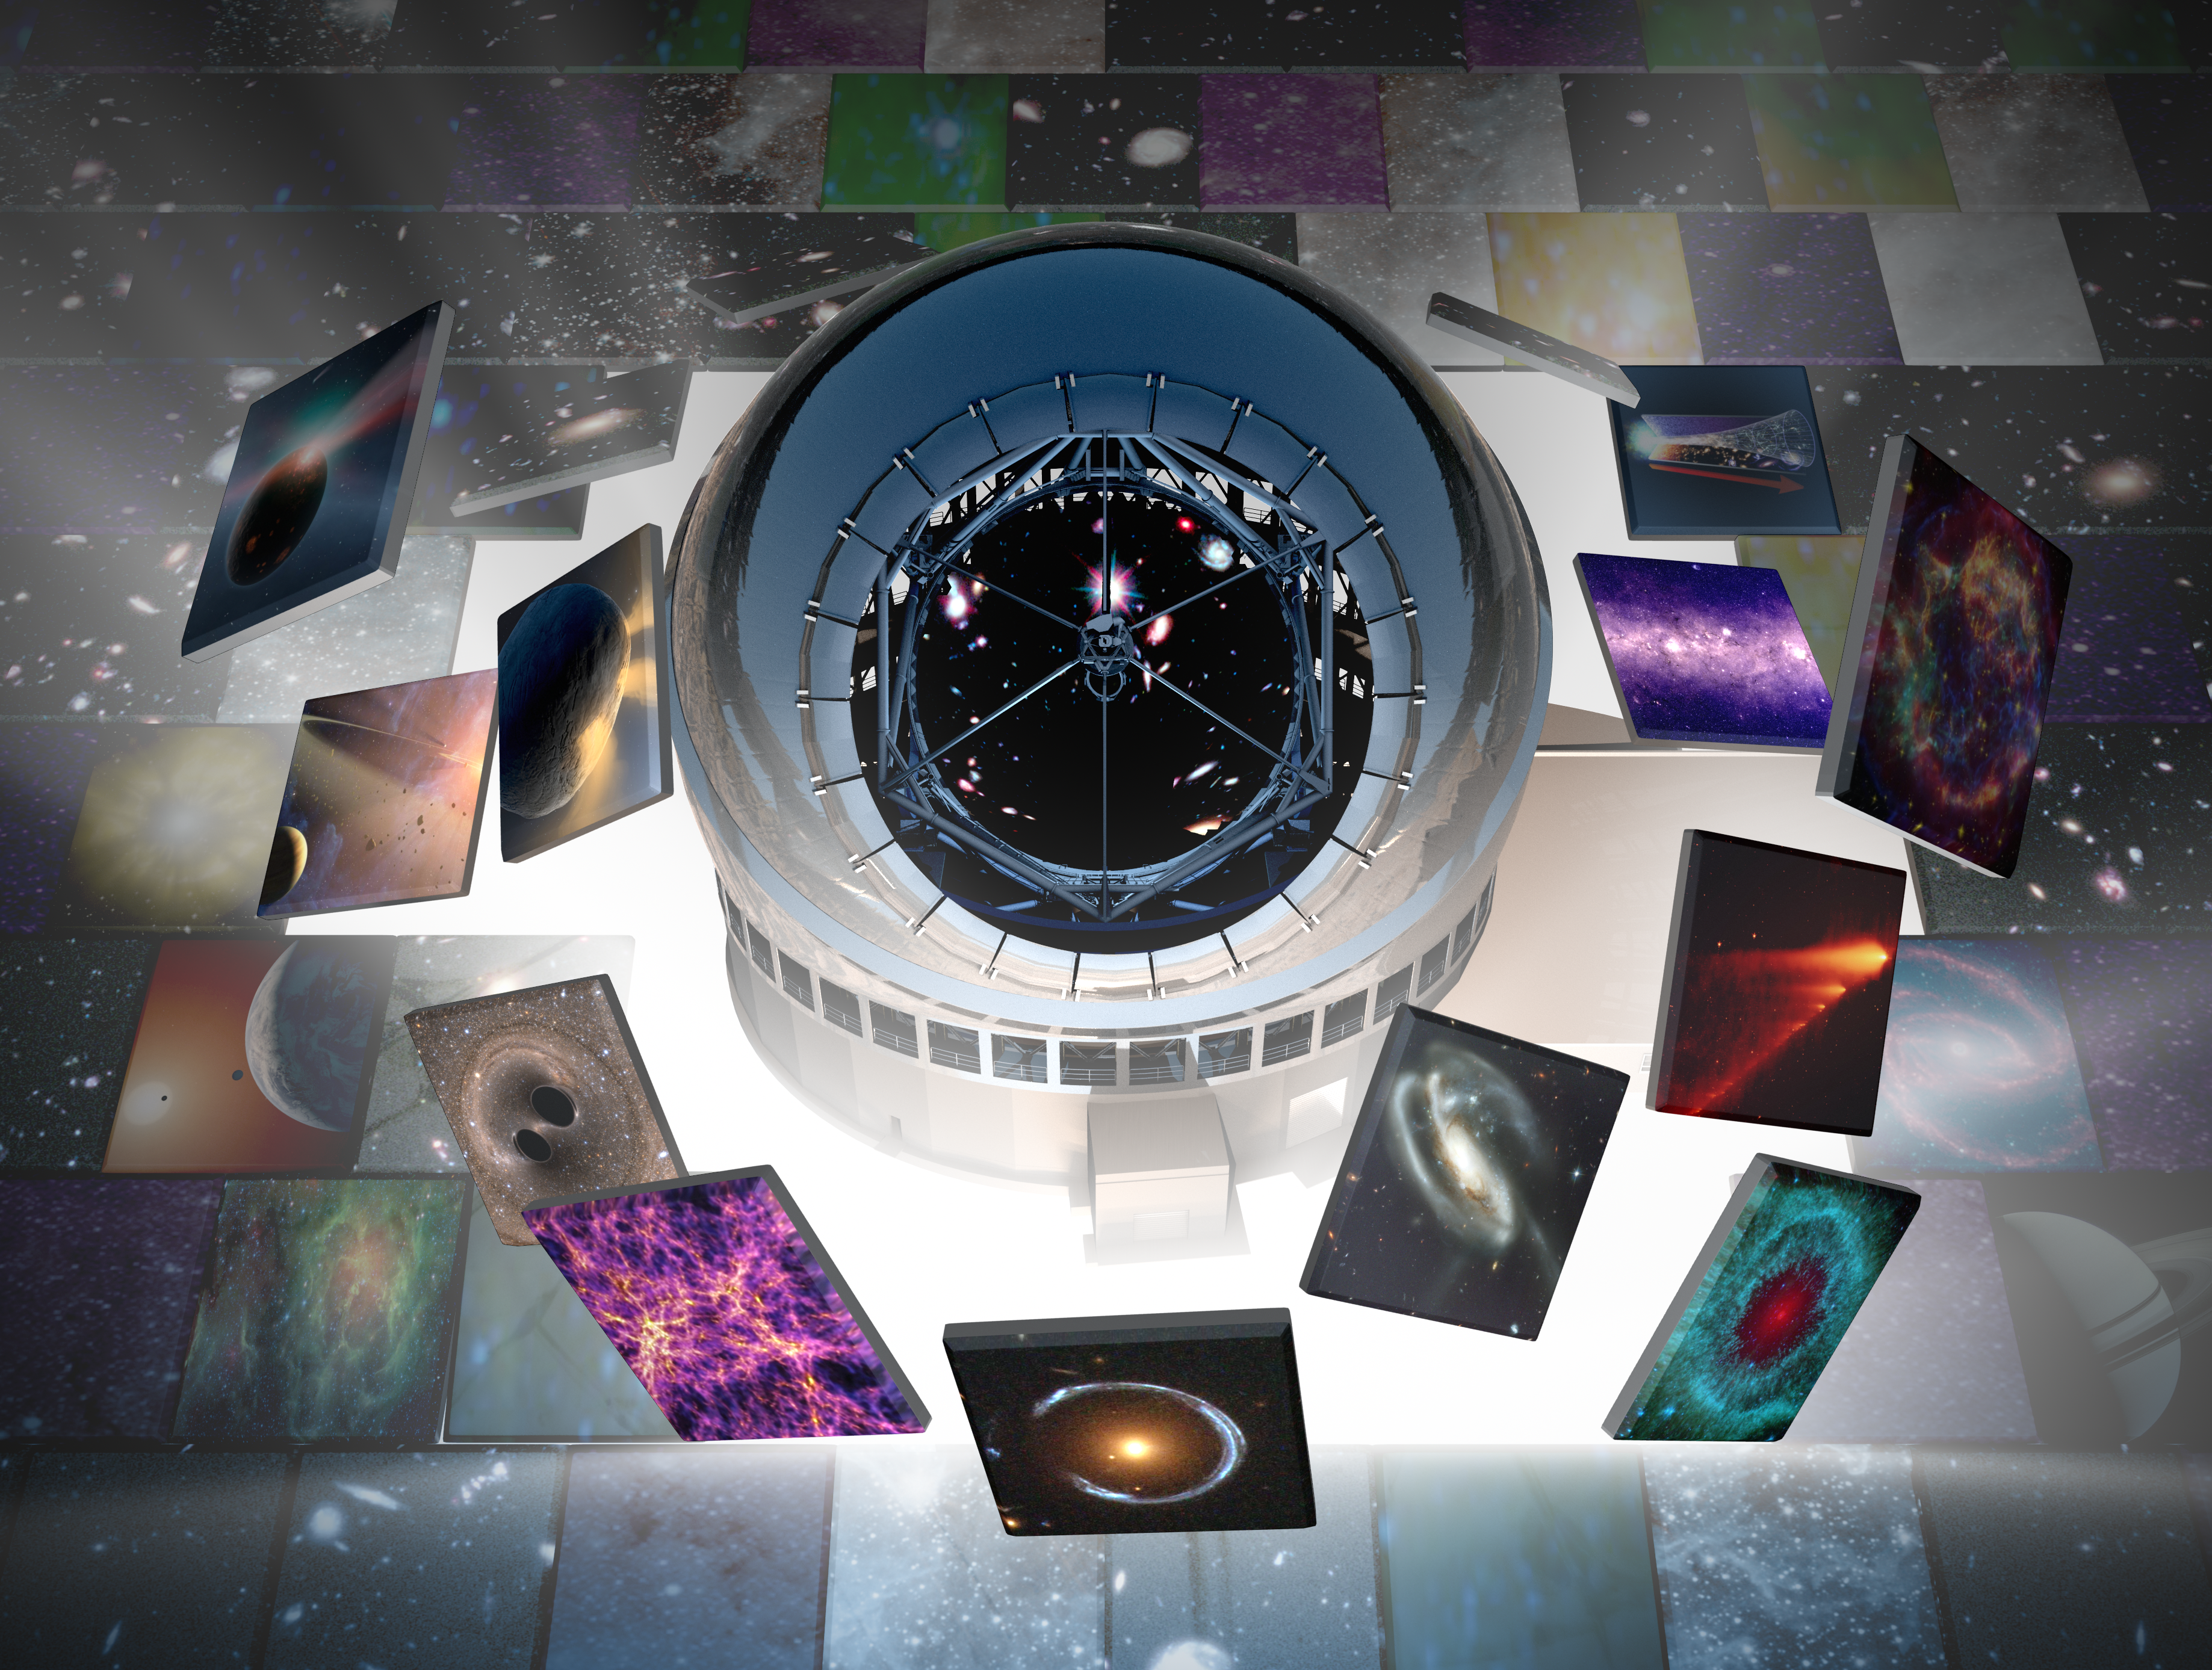

Thirty Meter Telescope AAS 2022 Graphic

The Thirty Meter Telescope graphic for the American Astronomical Society's 239th meeting on January 2022.

Credit: TMT International Observatory